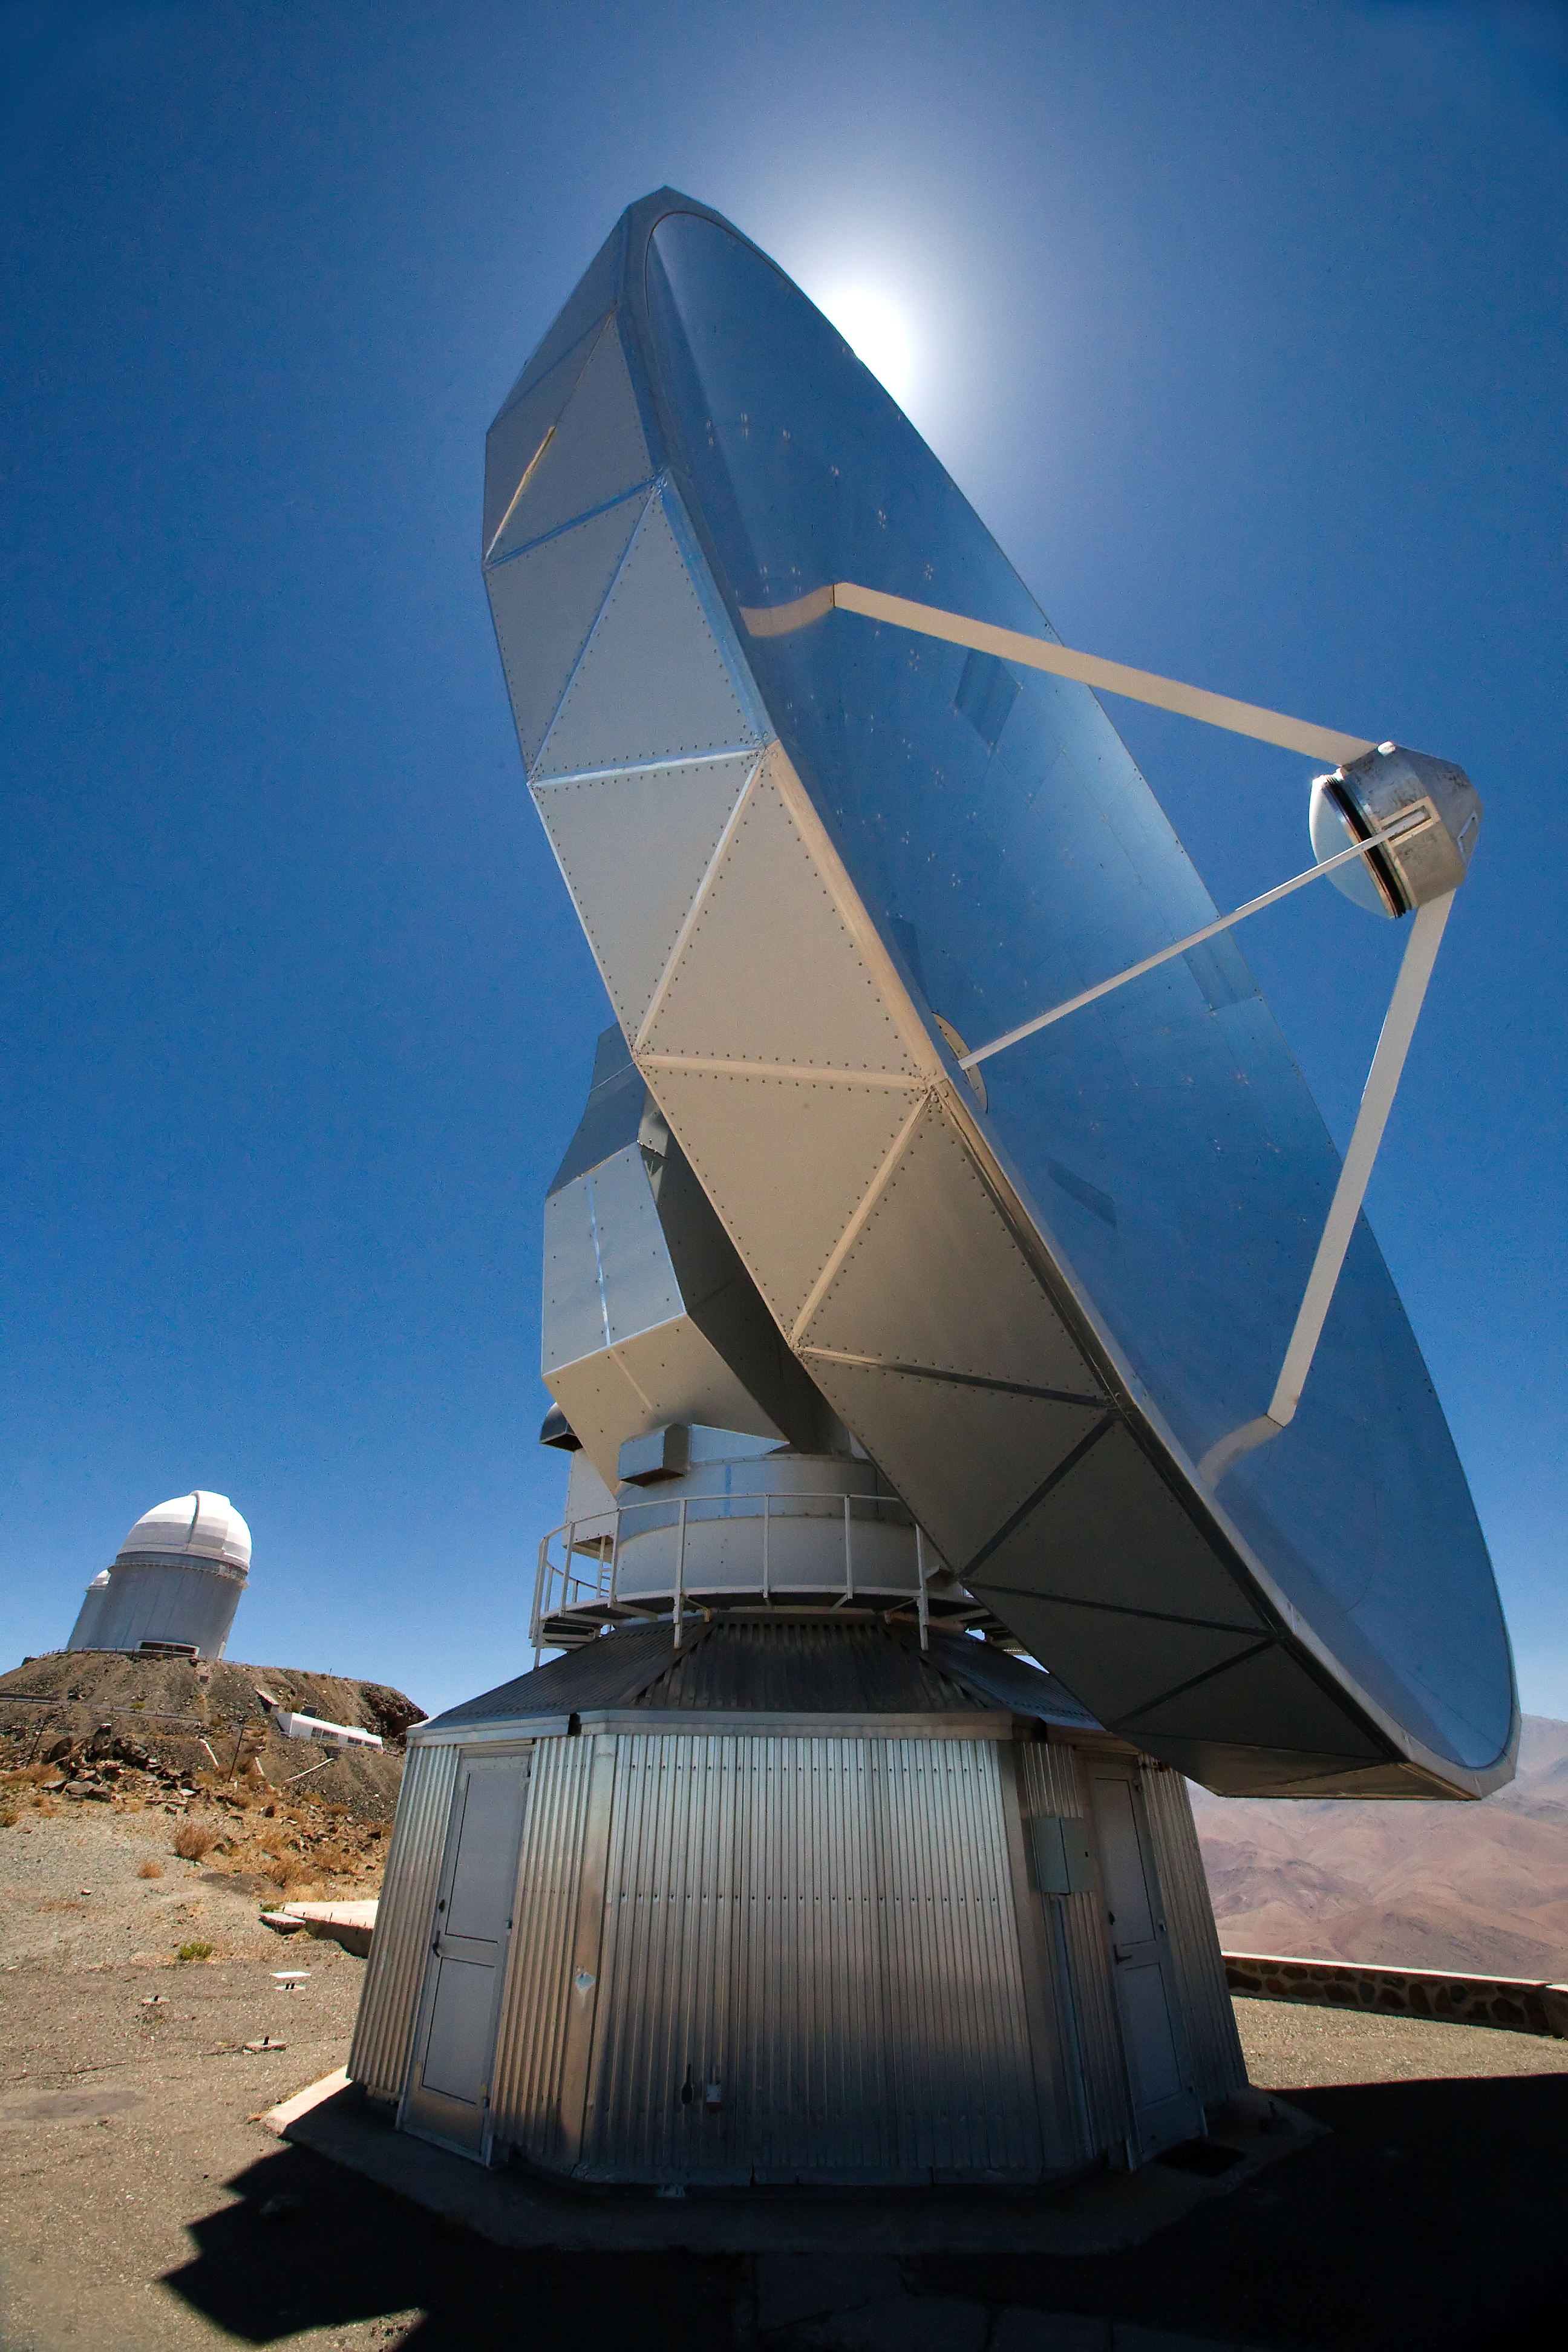

SEST at La Silla

The 15-metre Swedish-ESO Submillimeter Telescope (SEST) at ESO's La Silla observing site in the southern part of the Atacama desert of Chile. Designed to observe at sub-millimetric wavelengths, SEST was built in 1987 on La Silla and decommissioned in 2003. 2400 metres above sea level, La Silla was ESO's first observing site. Currently La Silla hosts the ESO 3.6-metre telescope, the New Technology Telescope (NTT), and the MPG/ESO 2.2-metre telescope.

Credit: Iztok Boncina/ESO